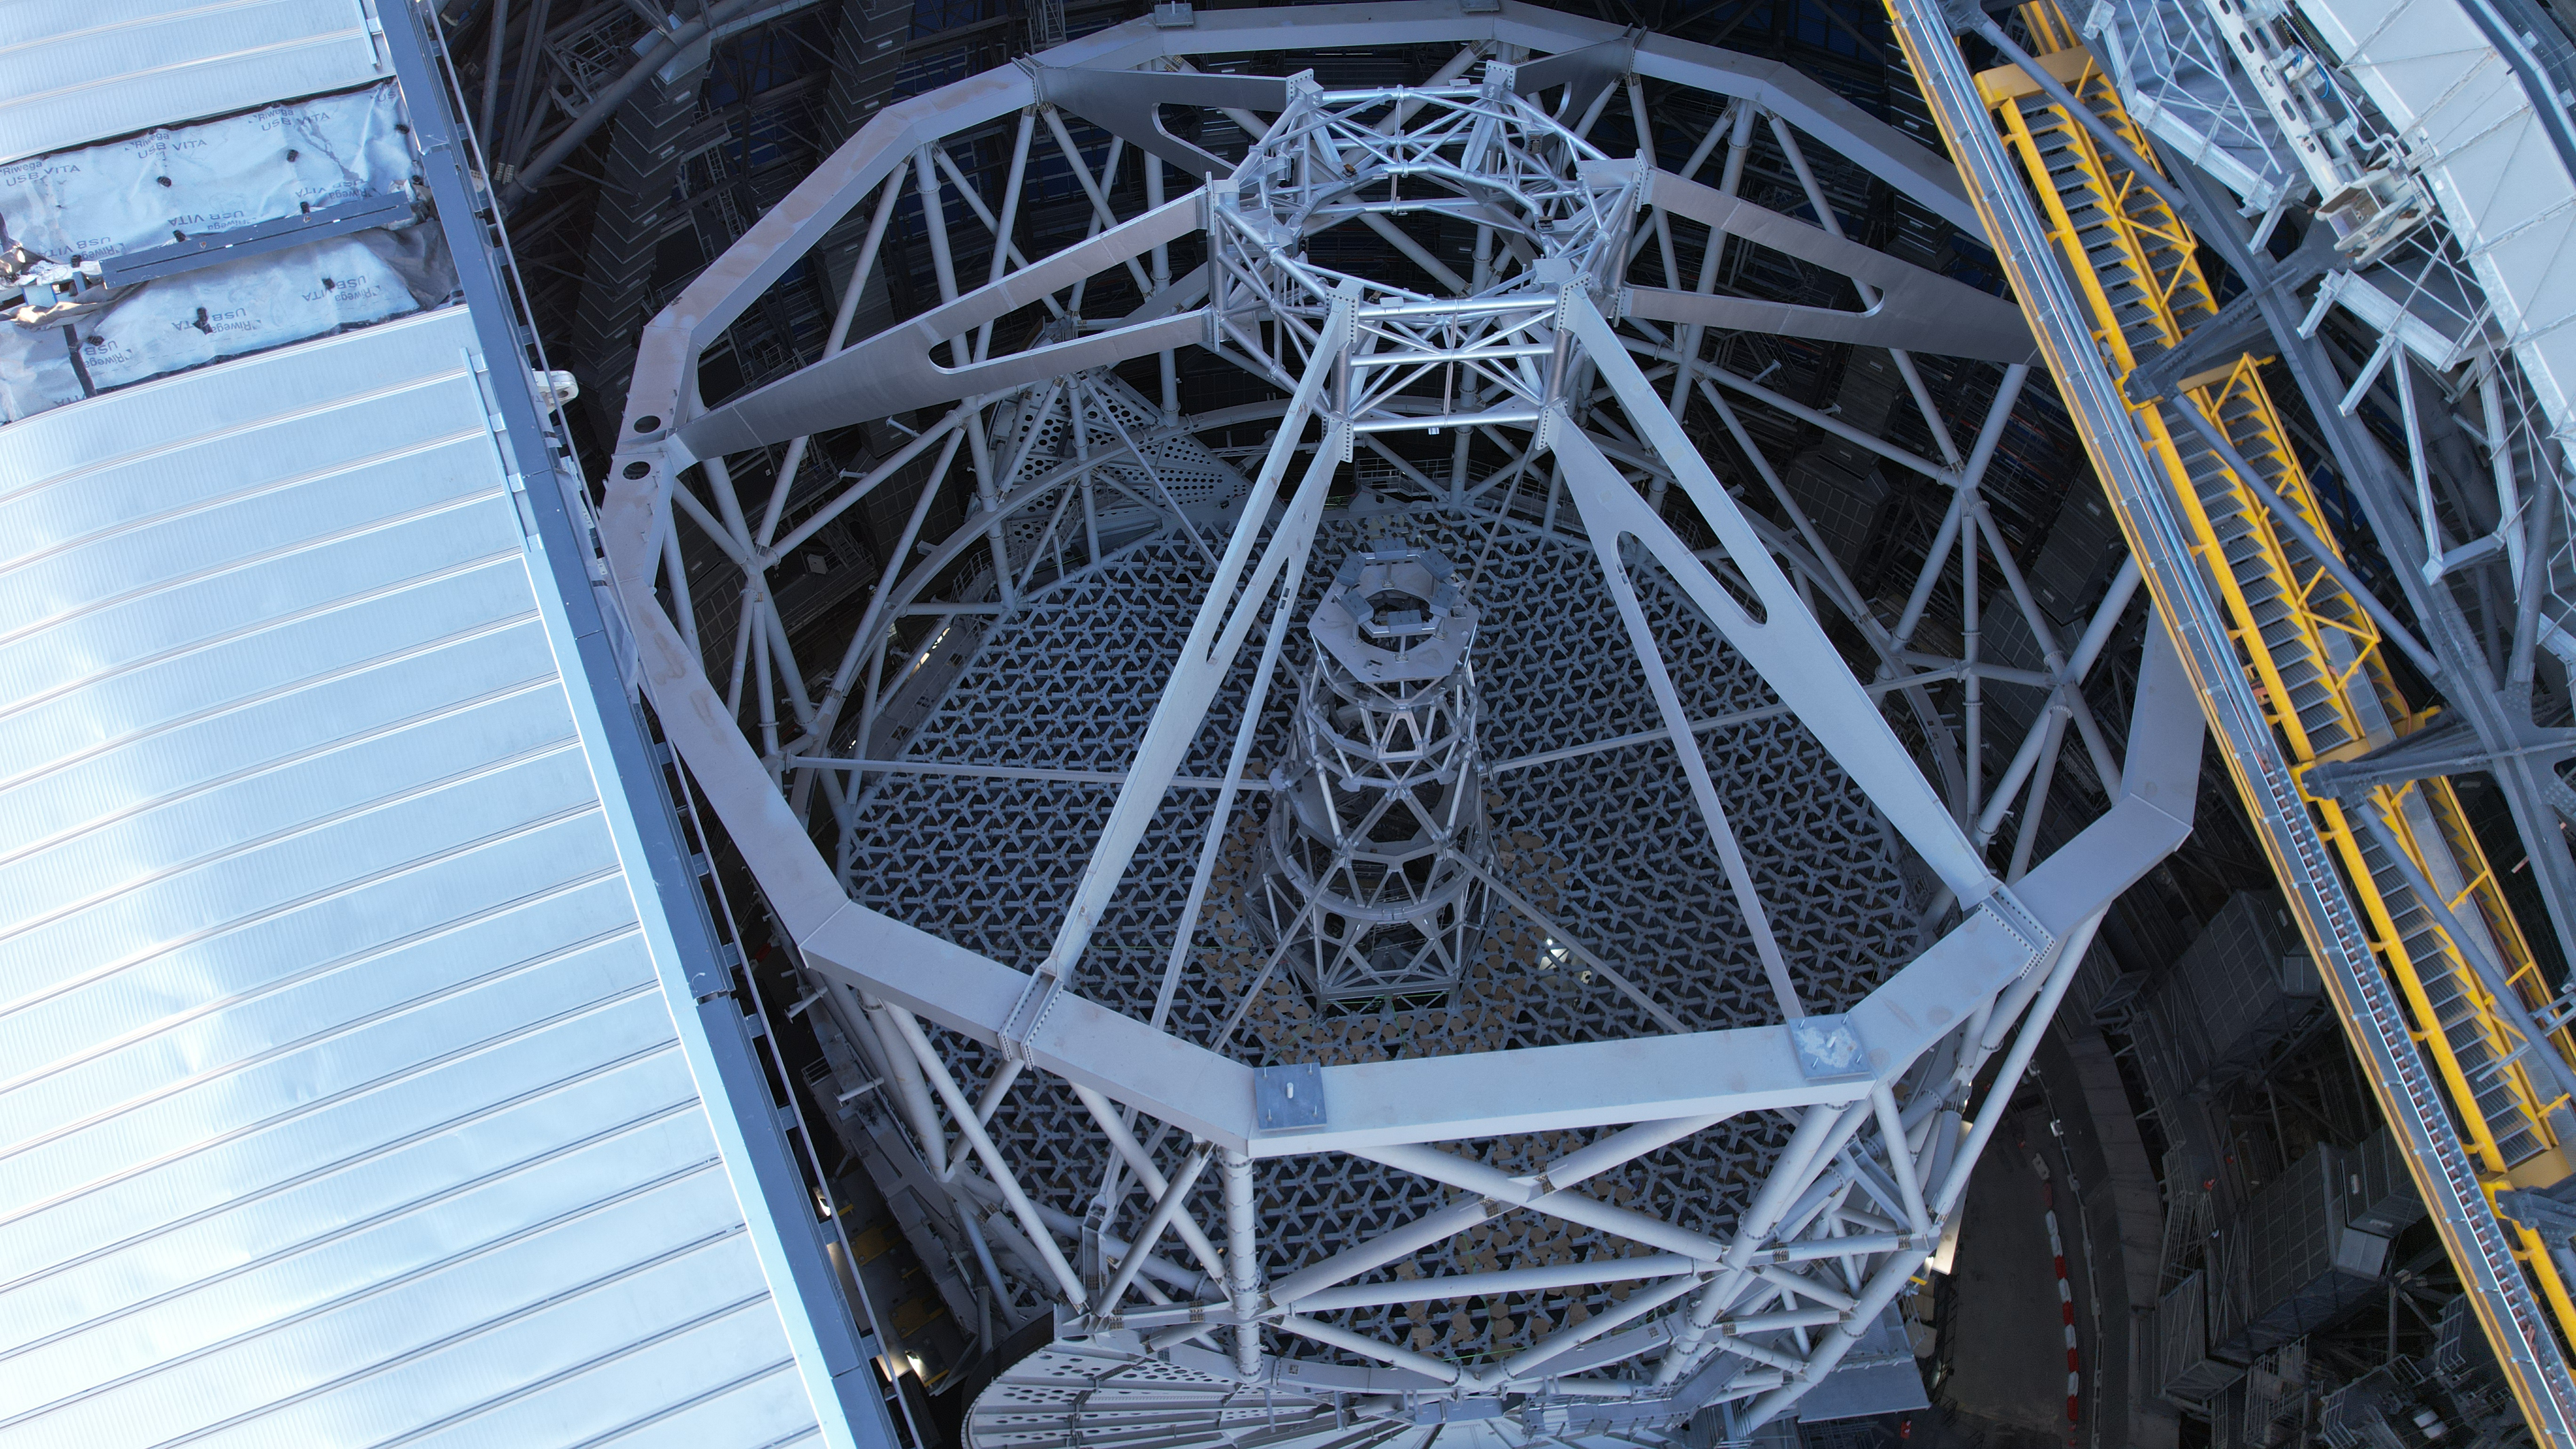

The main structure of the ELT, seen from above

This photo, taken in April 2026, shows a drone shot of the frame of ESO’s Extremely Large Telescope (ELT), under construction in Chile’s Atacama Desert. This main structure will host the telescope’s 5 mirrors, and is designed to keep the telescope stable under all conditions, including high winds during observations and earthquakes.

Credit: ESO/G. Vecchia